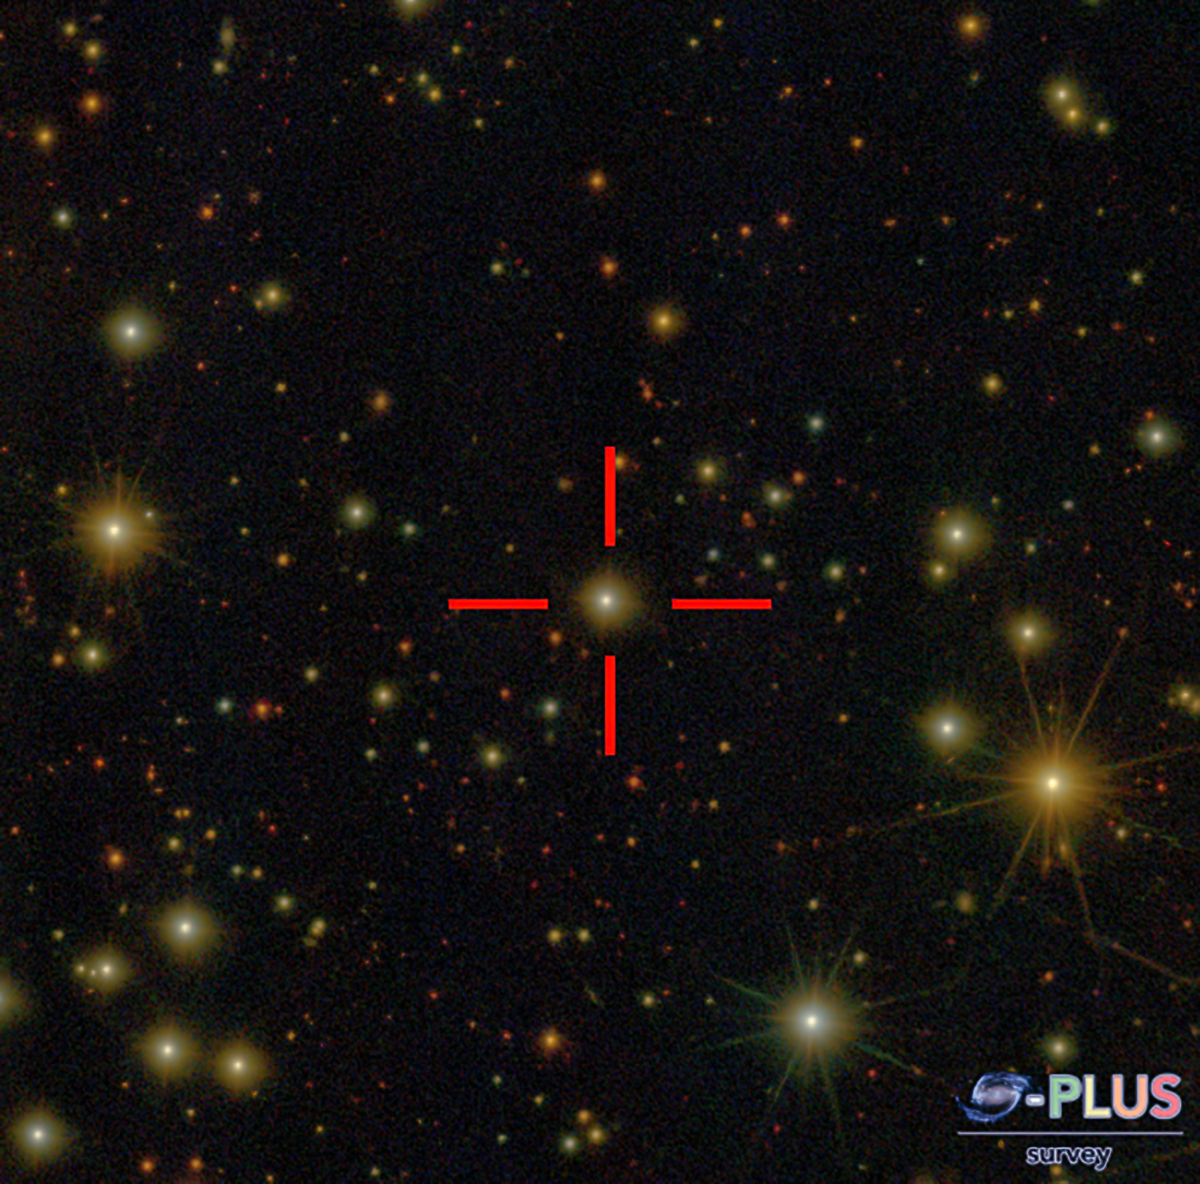

One of the oldest known stars in the Universe, SPLUS J2104-0049

One of the oldest known stars in the Universe, SPLUS J2104-0049

Credit: S-PLUS Survey